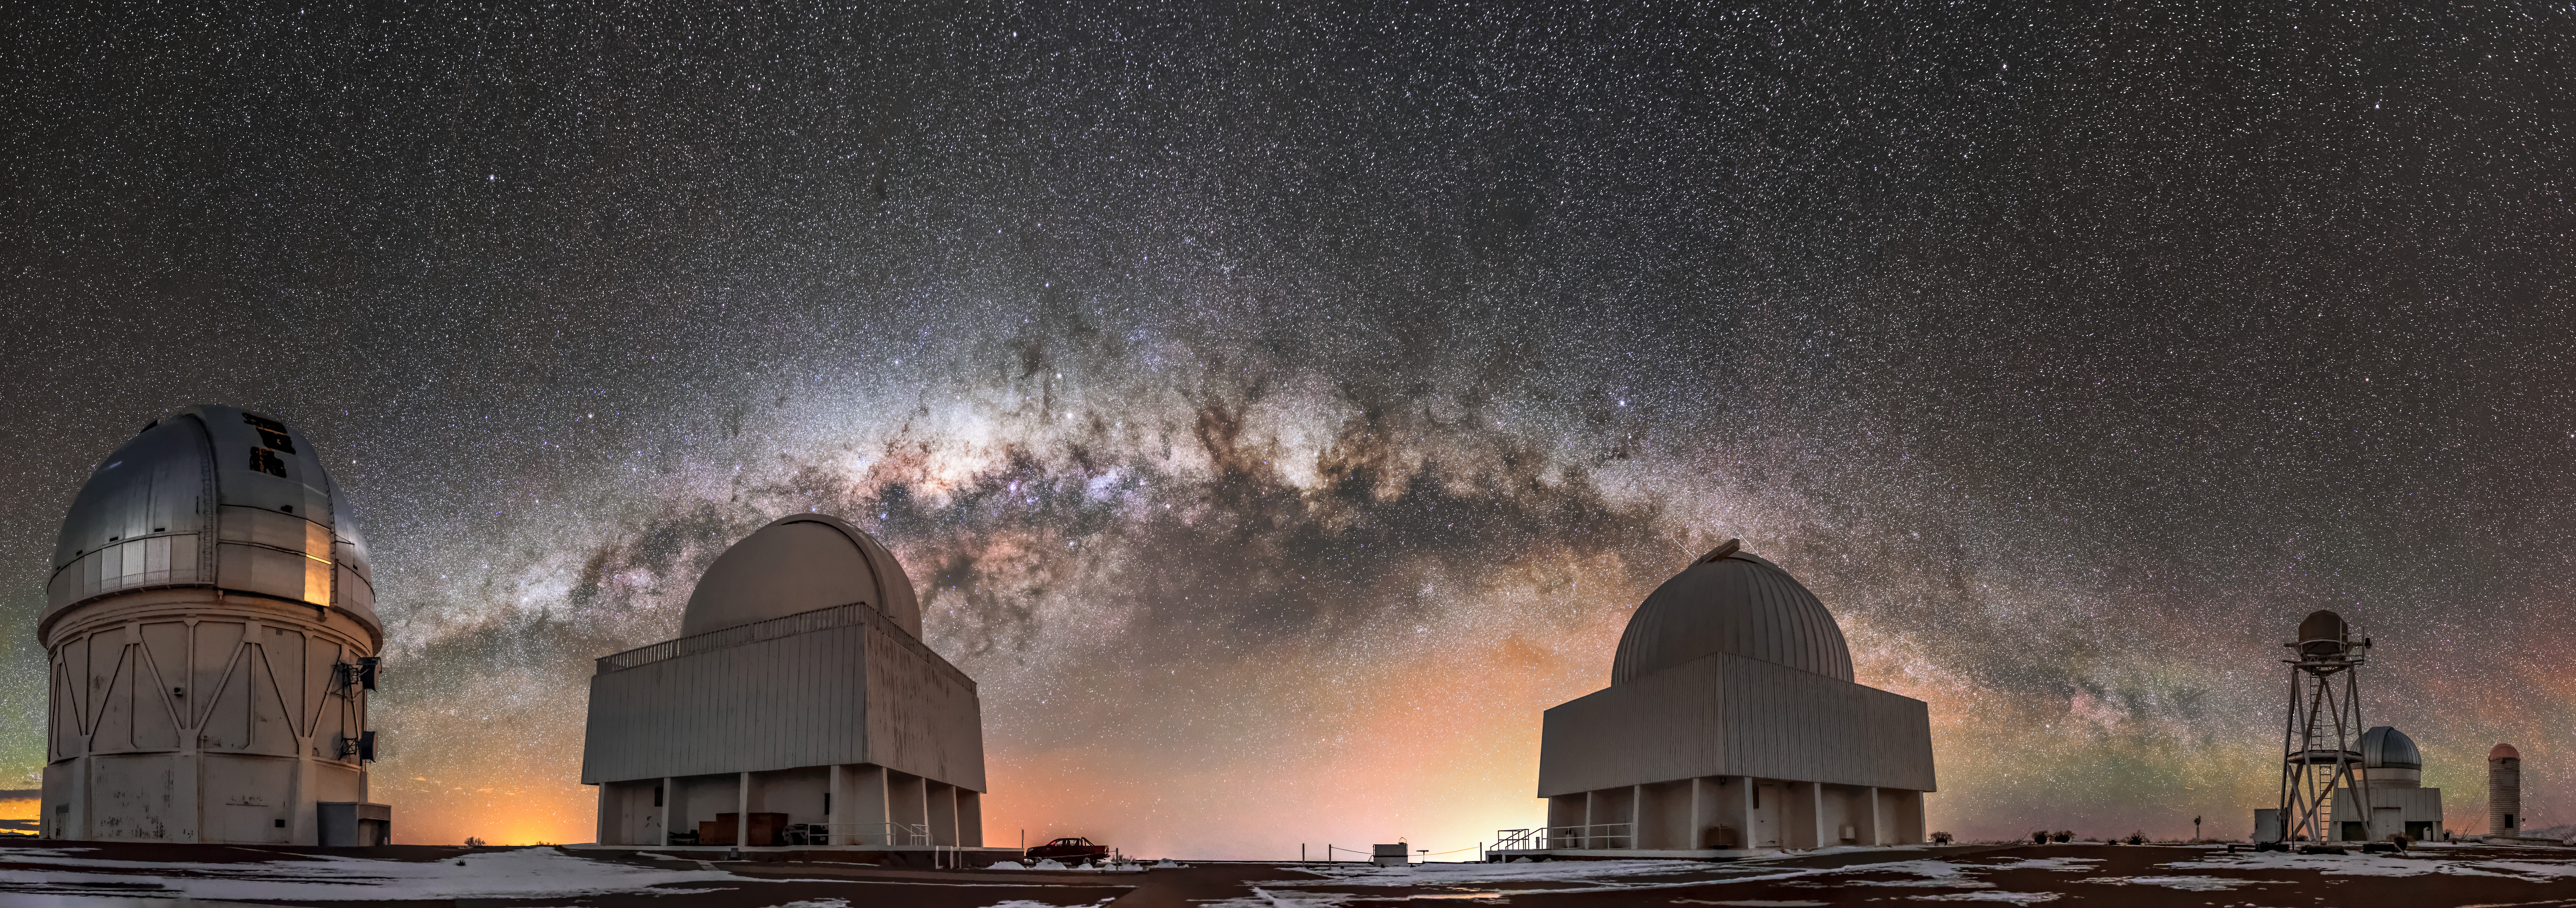

Guardians of the Galaxy

A crack team, each with their own remarkable abilities, are gathered together in a remote spot in the Chilean Andes. Together, they will help uncover some of the Universe’s biggest secrets. It sounds like the premise for an exciting superhero movie! But it’s just another day at the Cerro Tololo Inter-American Observatory (CTIO), a Program of NSF NOIRLab, where a collection of remarkable telescopes are situated.

The Víctor M. Blanco 4-meter Telescope (far left) is a reflecting telescope, and it has the biggest primary mirror at CTIO. The primary mirror in a reflecting telescope is used to collect light from the night sky, which is then reflected onto another surface inside the telescope. In addition to the team of telescopes surrounding it, the Blanco has a nearly identical twin, the Nicholas U. Mayall 4-meter Telescope. The Mayall is located at Kitt Peak National Observatory, another NOIRLab Program.

Credit: Guillaume Doyen/CTIO/NOIRLab/NSF/AURA